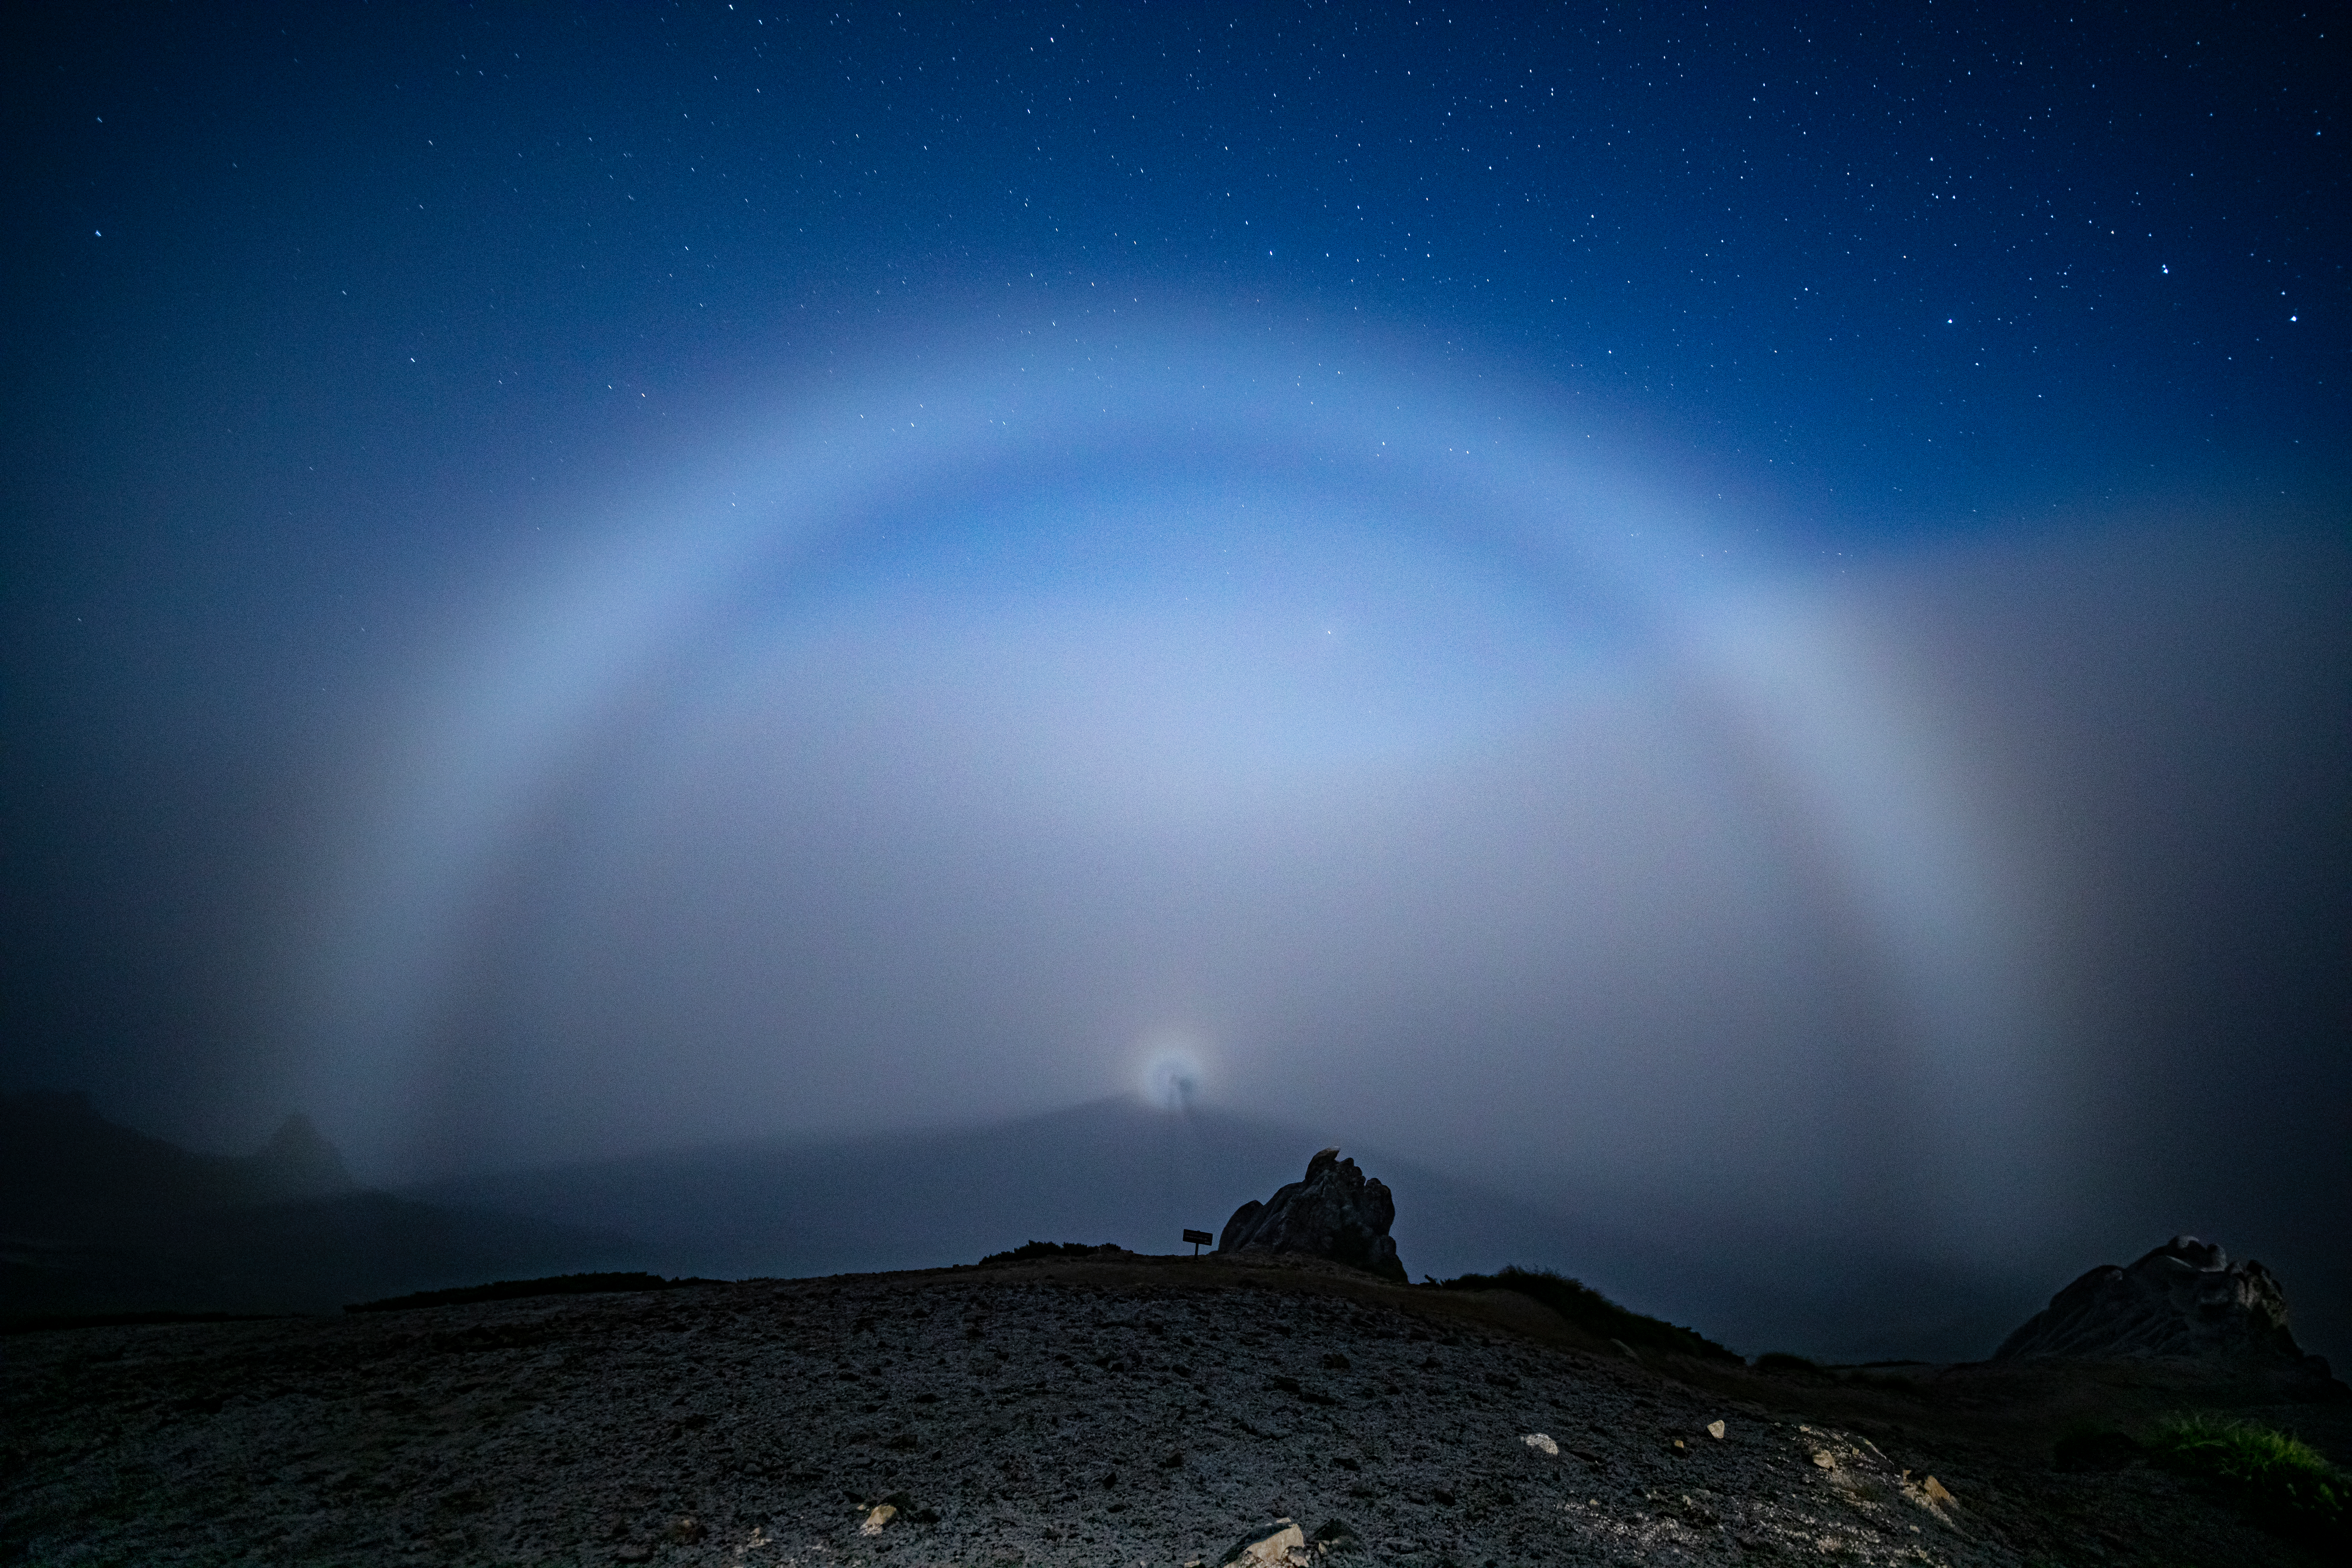

Sun/Moon haloes, Third Place

Third place in the 2021 IAU OAE Astrophotography Contest, category Sun/Moon haloes: Lunar rainbow and lunar Brocken spectre, by Kouji Ohnishi, Japan.

This stunning photograph of the lunar rainbow and the lunar Brocken Spectre amidst the night sky was captured from Mount Tsubakuro located in Japan’s Hida Mountains in Nagano. Both these atmospheric occurrences are due to the moon’s light being reflected and refracted from water droplets. A lunar rainbow or a moonbow is a rare phenomenon that occurs with the right settings of a bright full moon which is less than 42° high, rain on the opposite side of the moon and a dark night sky. The Brocken Spectre is named after the highest peak of the Harz mountain range in Germany, where it was first recorded. Here it is seen from the summit as a magnified shadow of the observer cast onto the cloud surrounded by a glory consisting of concentric circles centered at the point directly opposite the bright moon in the background.

Credit: Kouji Ohnishi/IAU OAE